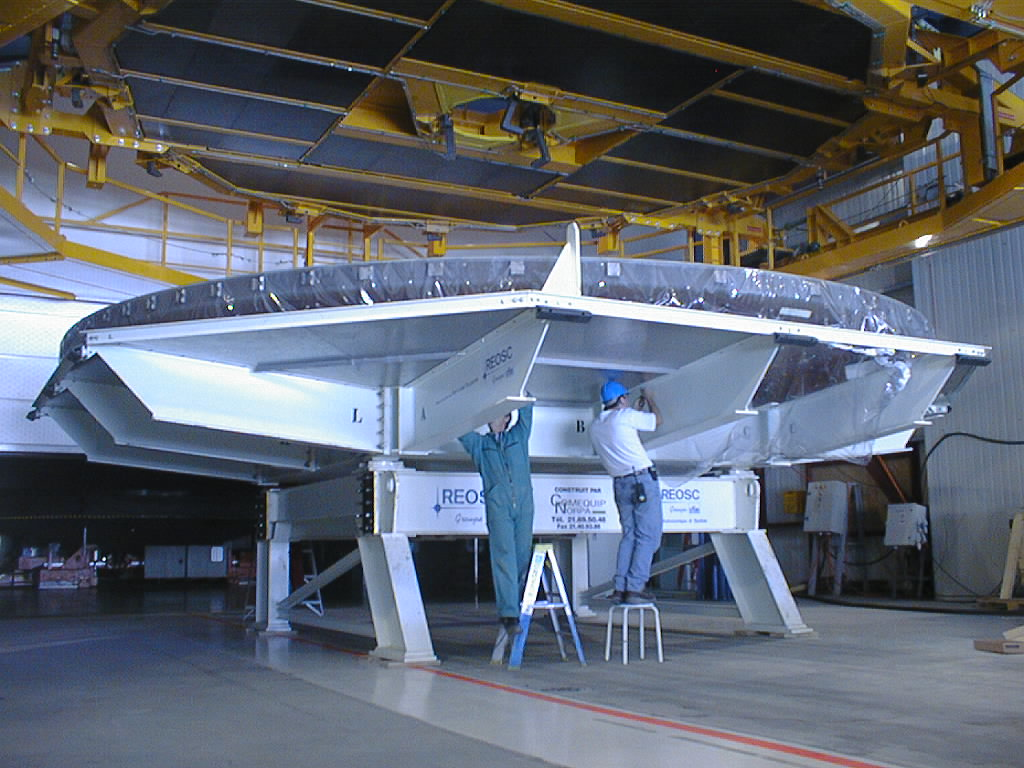

Removing the cover of the 8.2-m mirror

The box with the third 8.2-m Zerodur mirror is placed under the handling tool in the Mirror Maintenance Building and the cover of the box is removed.

Credit: ESO